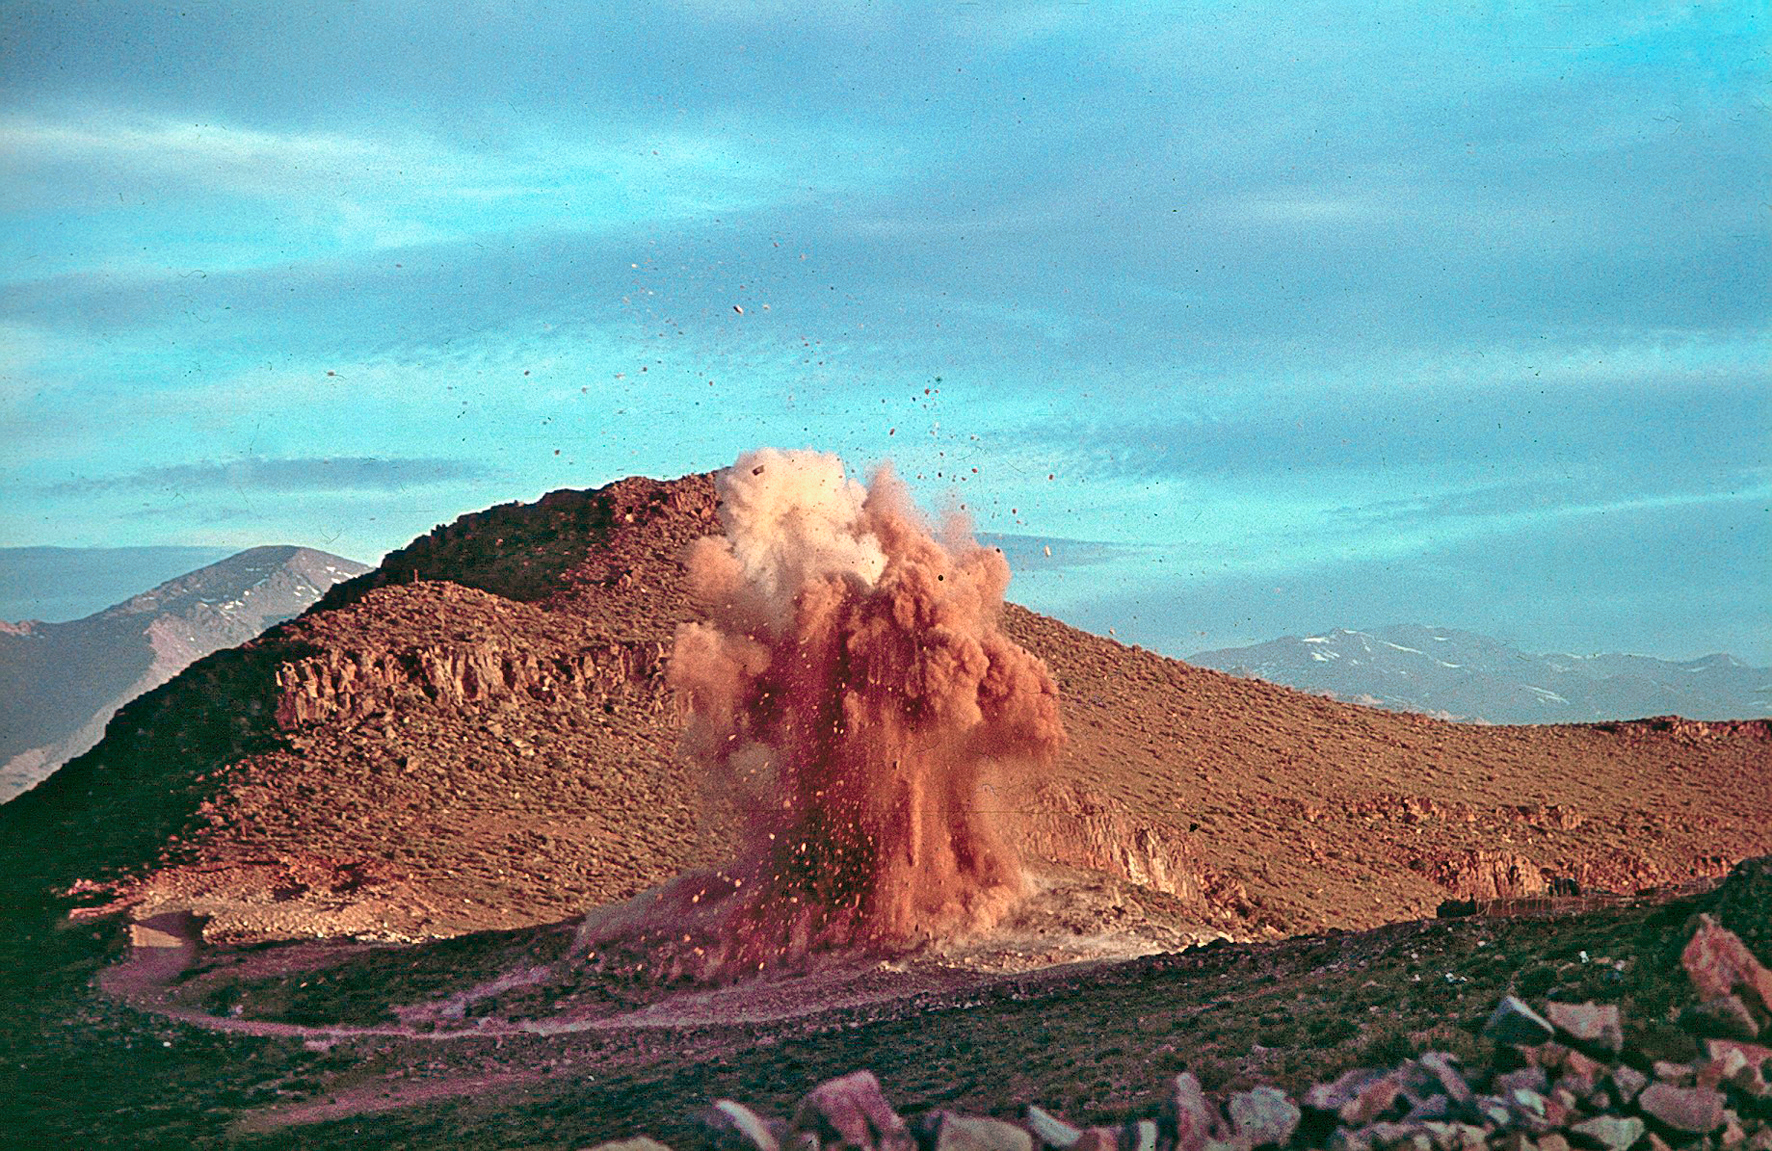

Rock blasting for the construction of La Silla

Clearing ground for La Silla observatory.

Credit: ESO